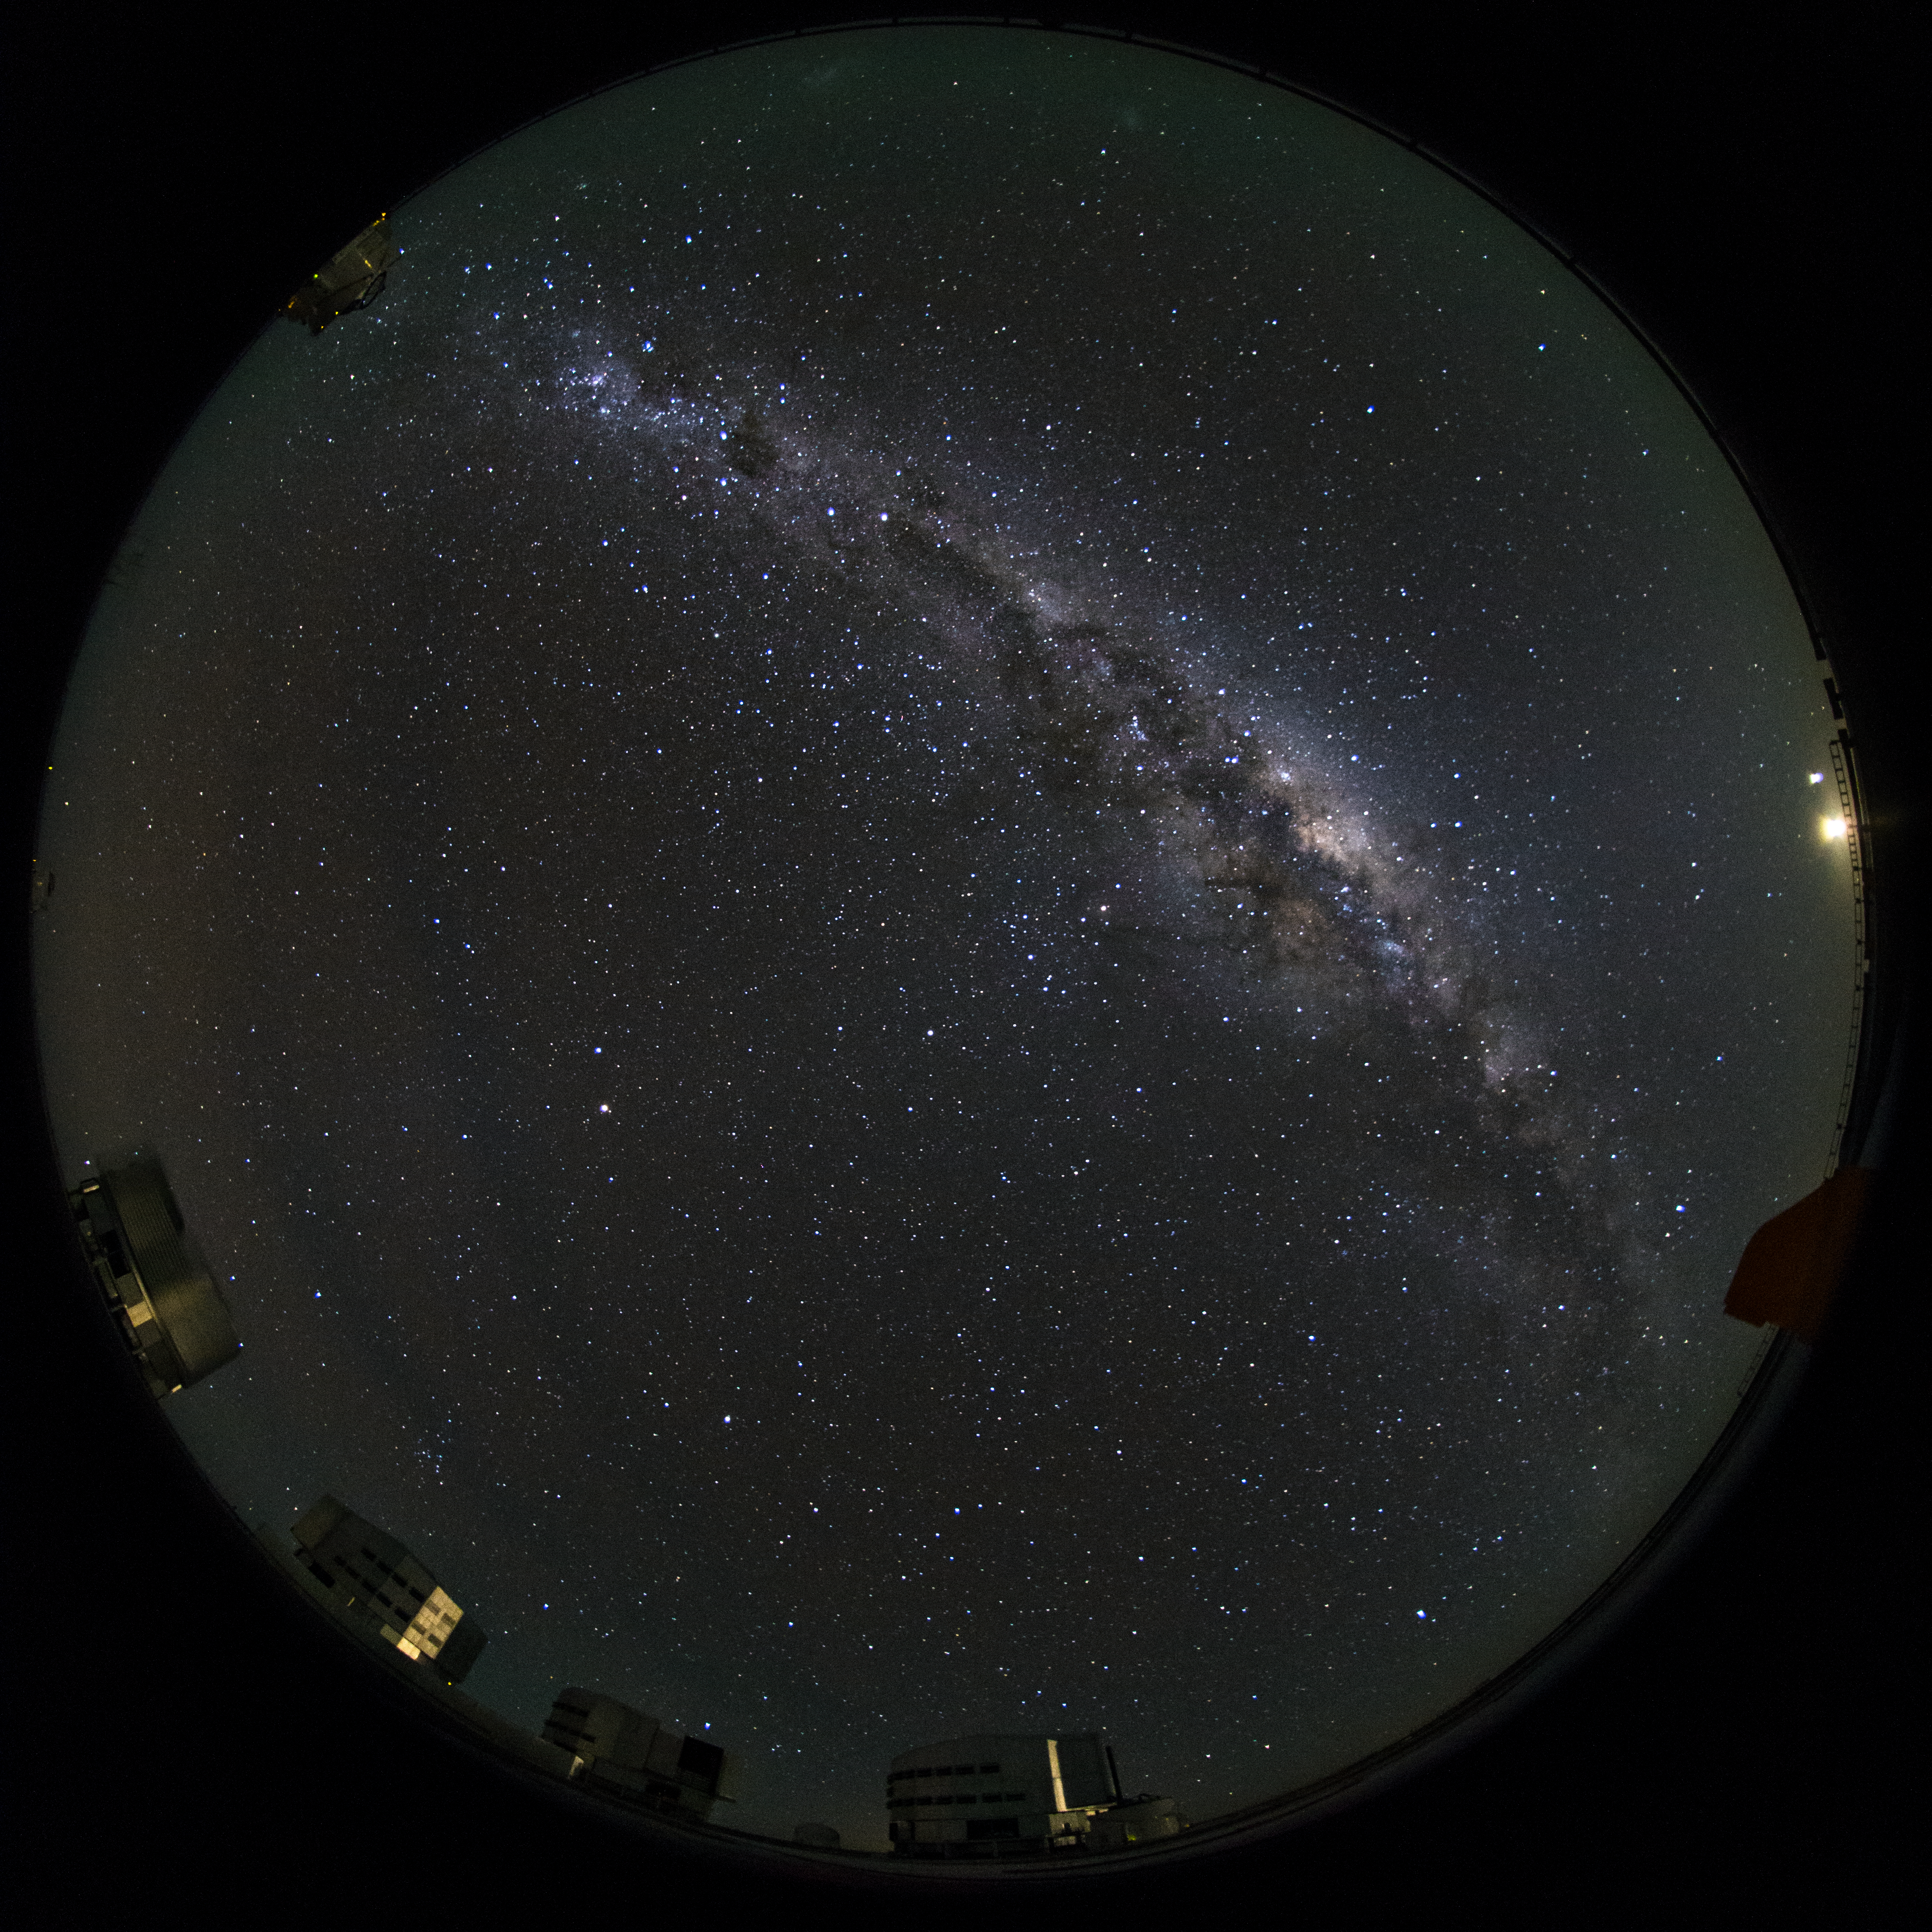

Dark Chilean skies

This fish-eye (fulldome) view from Paranal shows the beauty of the dark Chilean night sky. Each of the four 8.2m Unit Telescopes (UTs) can be seen, which, along with the smaller 1.8 diameter Auxiliary Telescopes can work together, to form a giant ‘interferometer’, the ESO Very Large Telescope Interferometer.

Credit: ESO/B. Tafreshi (twanight.org)